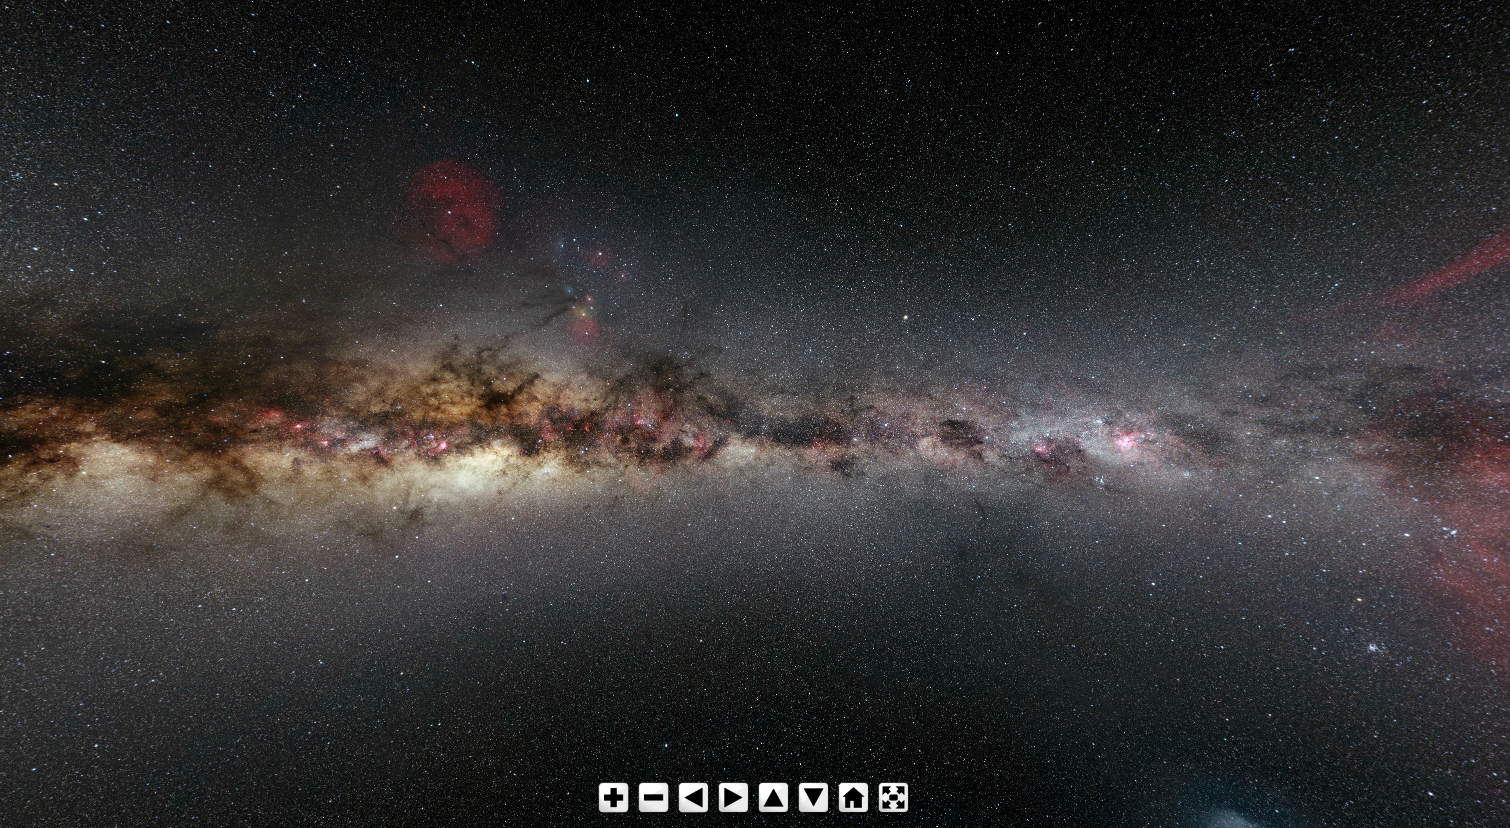

Screenshot of ESO virtual tours 360° for the Milky Way Tour

The new and improved ESO Virtual Tours 360° take you one step beyond! Using Google maps you can now find out exactly where ESO is. Each tour has been rejuvenated with a host of new and breathtaking panoramas and videos, such as stunning VLT time-lapse footage. Background information is available at all sites, including information on ESO’s telescopes and instruments. And now you can take a look behind the scenes at ESO’s Headquarters, too!

Credit: ESO